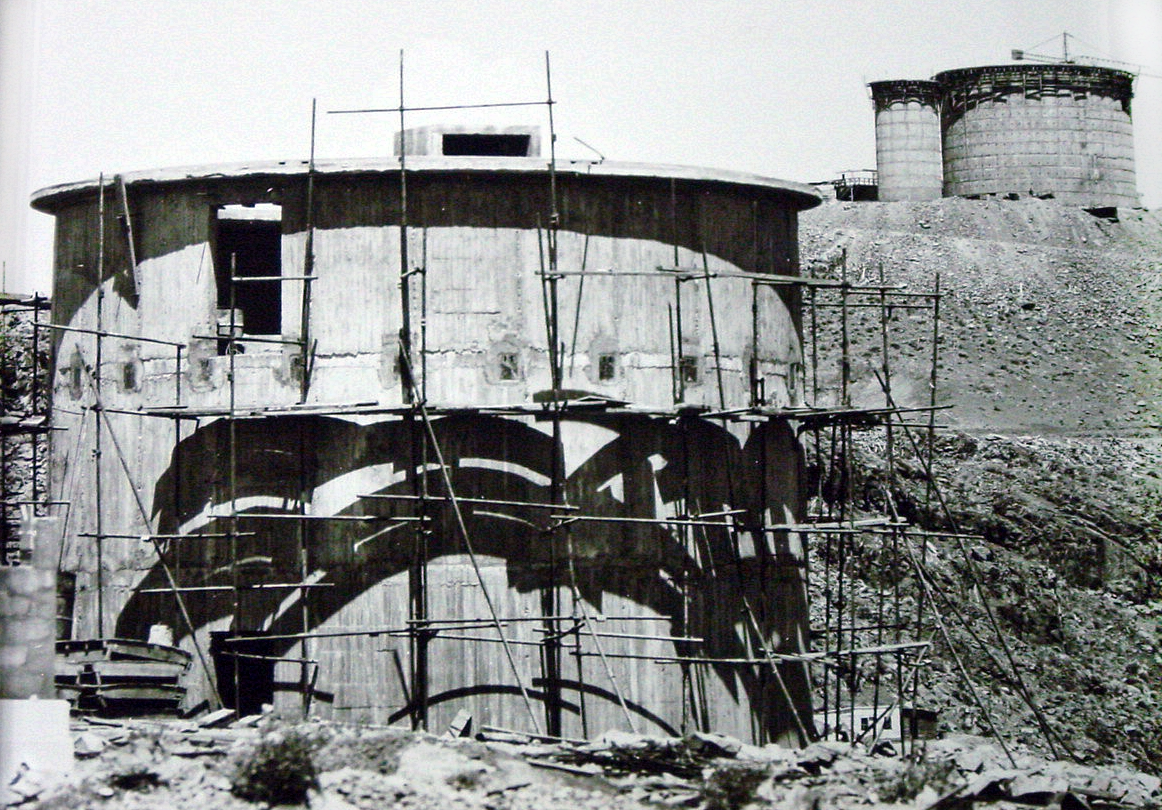

Building the 3.6 metre telescope

ESO 3.6 metre telescope under construction.

Credit: ESO/Gaspare lo Curto